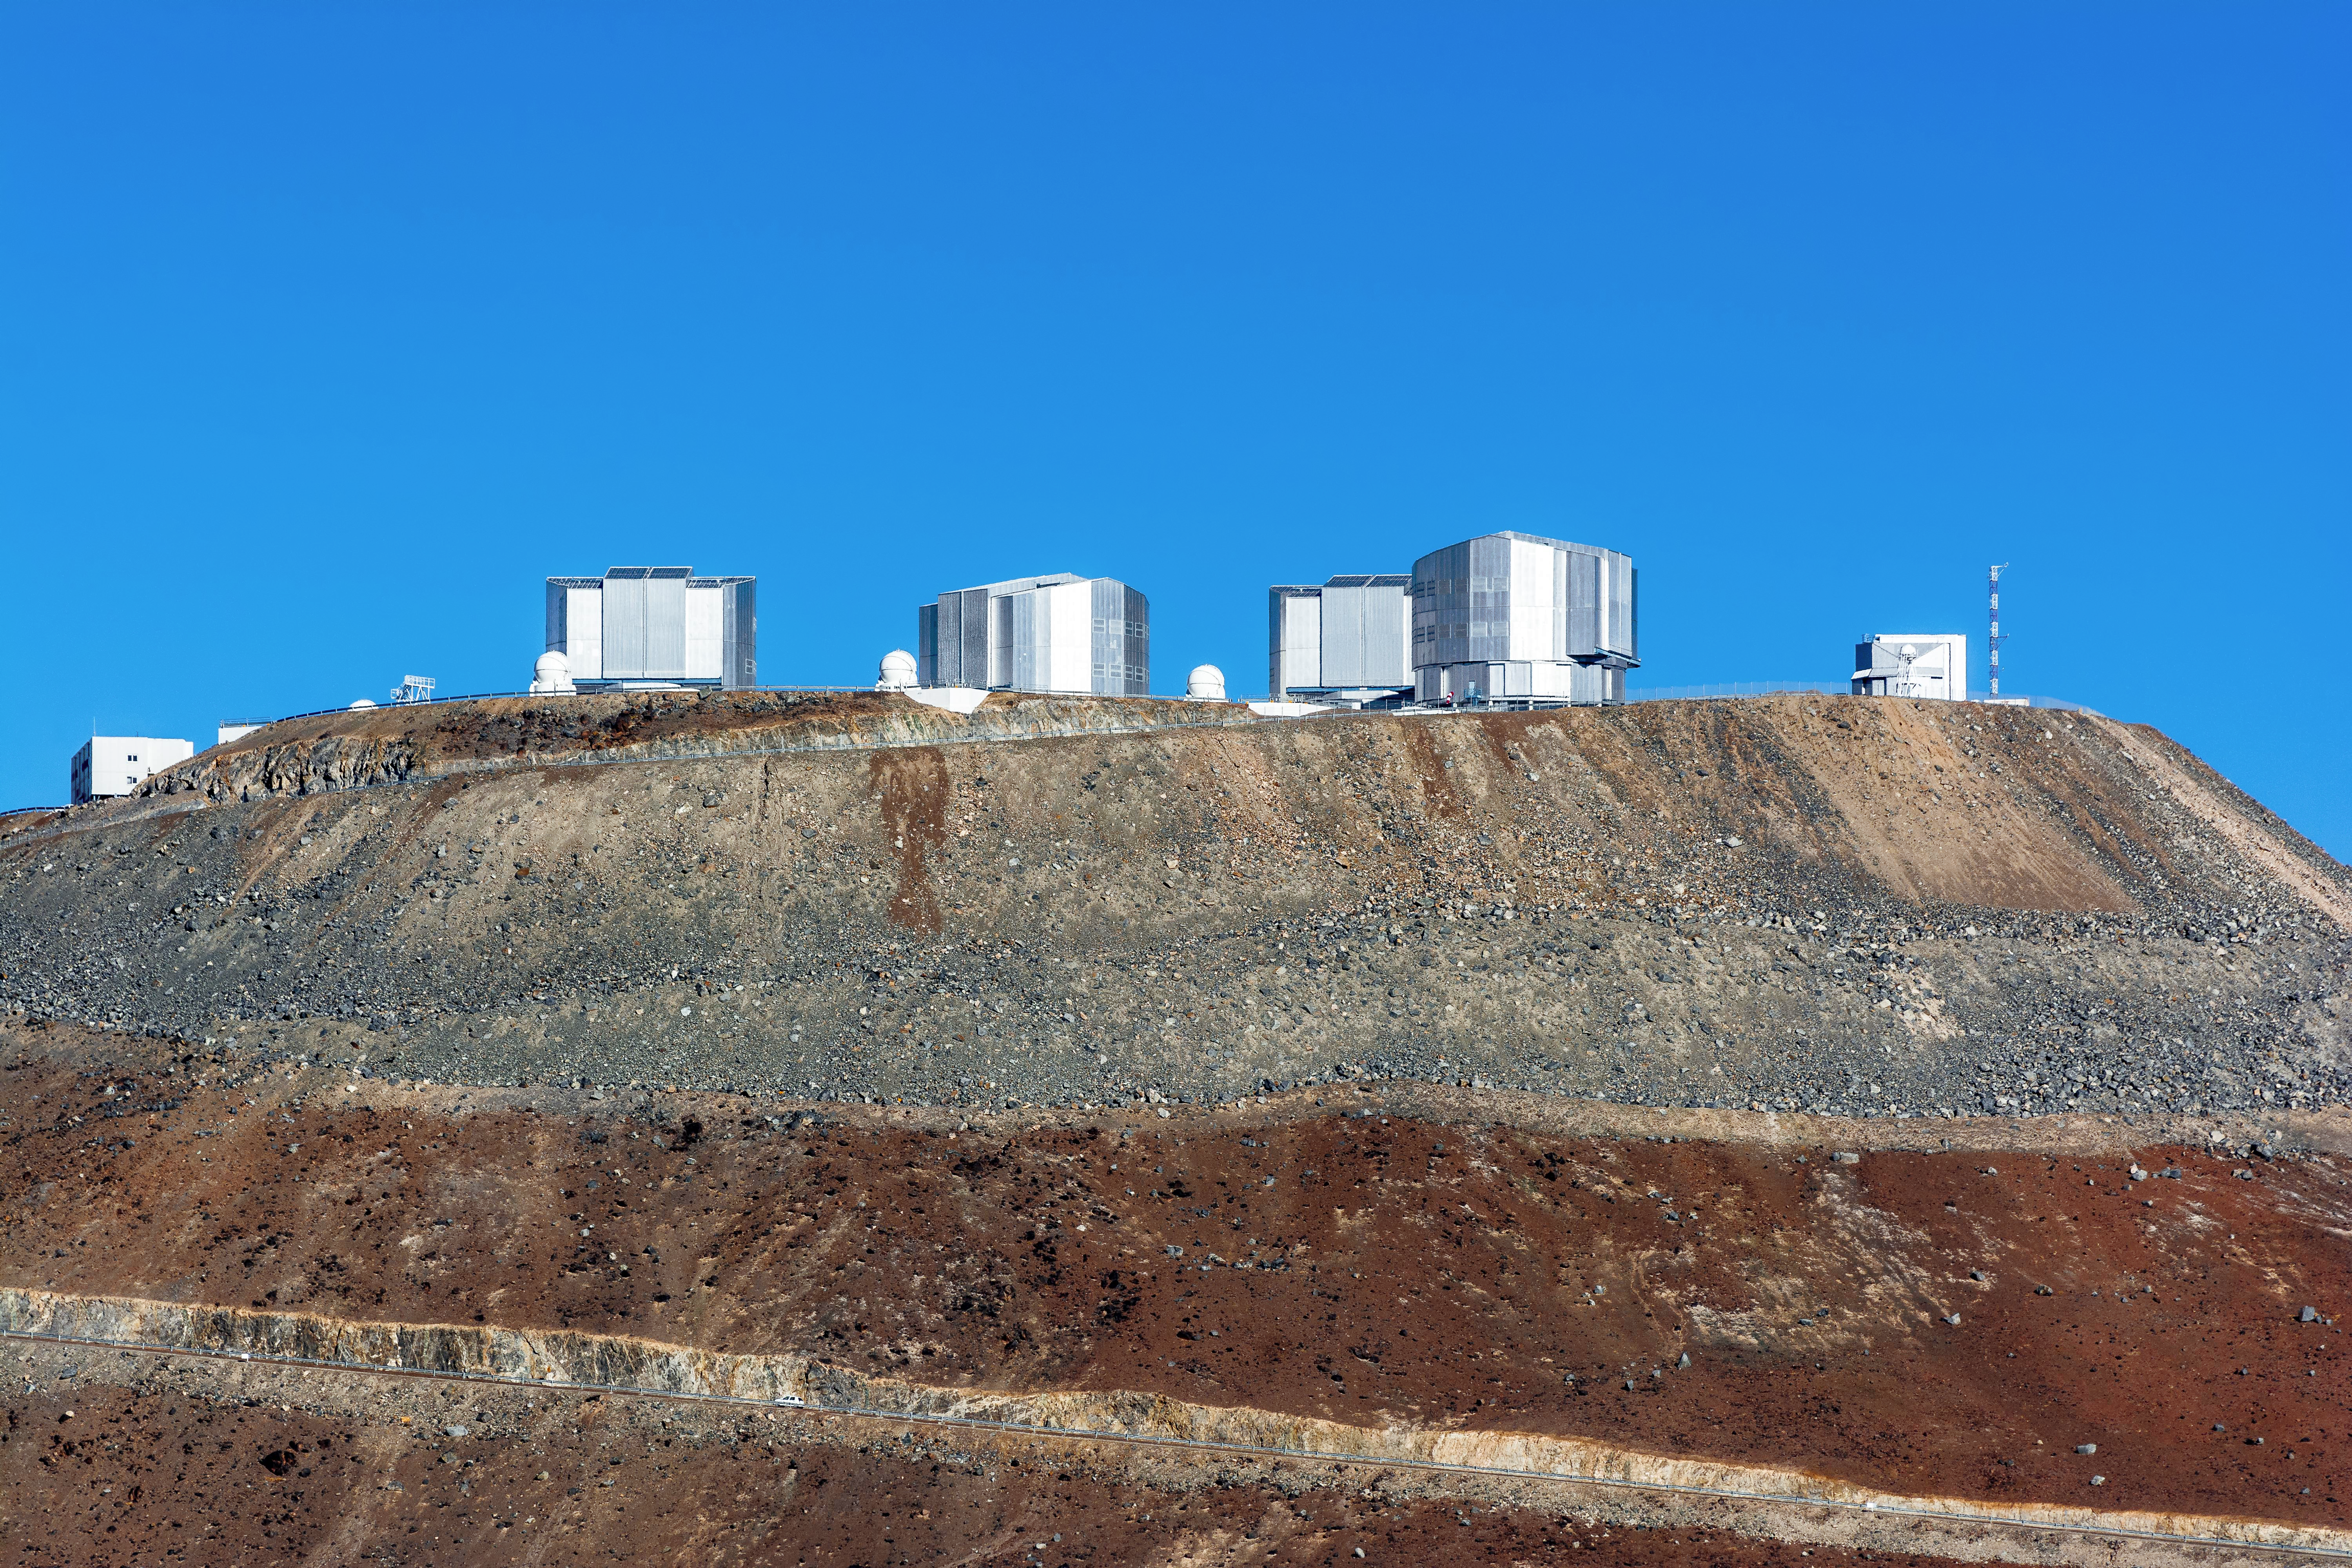

The VLT's mountain home

A view of the peak of Cerro Paranal, where the VLT lays dormant, awaiting nightfall.

Credit: M. Roselund/ESO